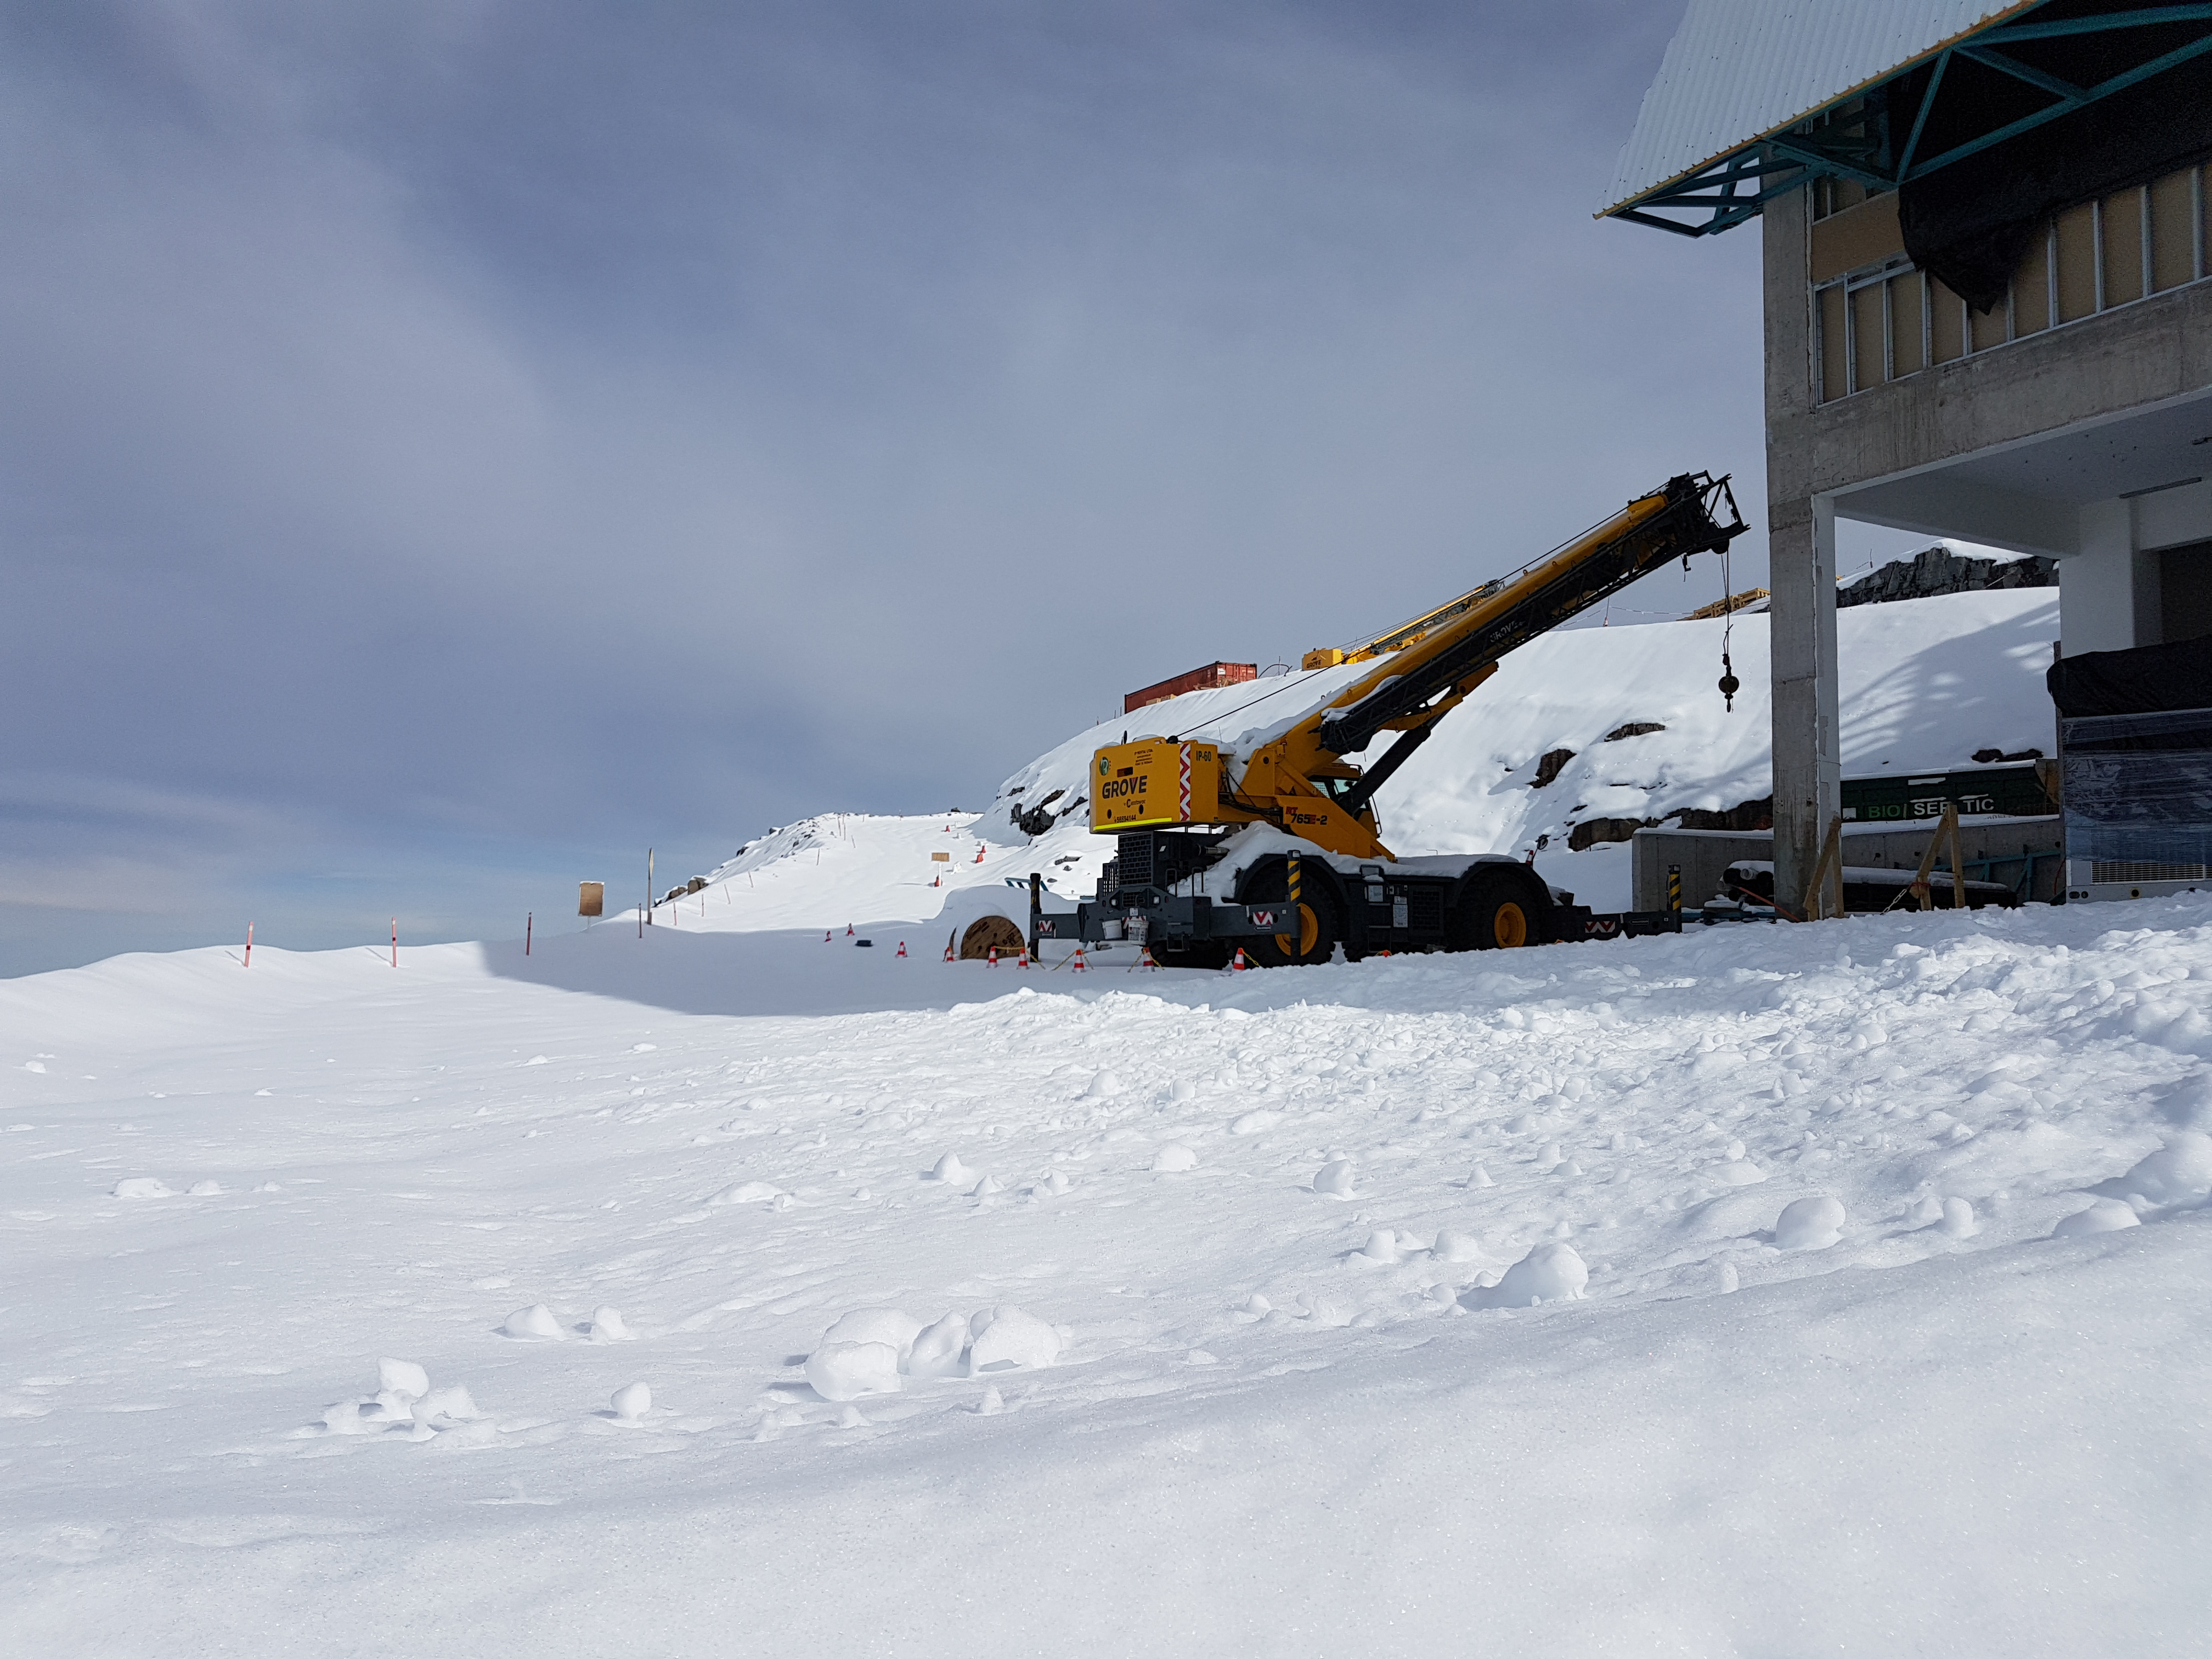

Snow Storm

Winter arrived on the summit of Cerro Pachón this week in the form of two significant snowstorms. The storms left behind a thick blanket of snow, which is impacting construction progress.

Credit: Rubin Observatory/NSF/AURA